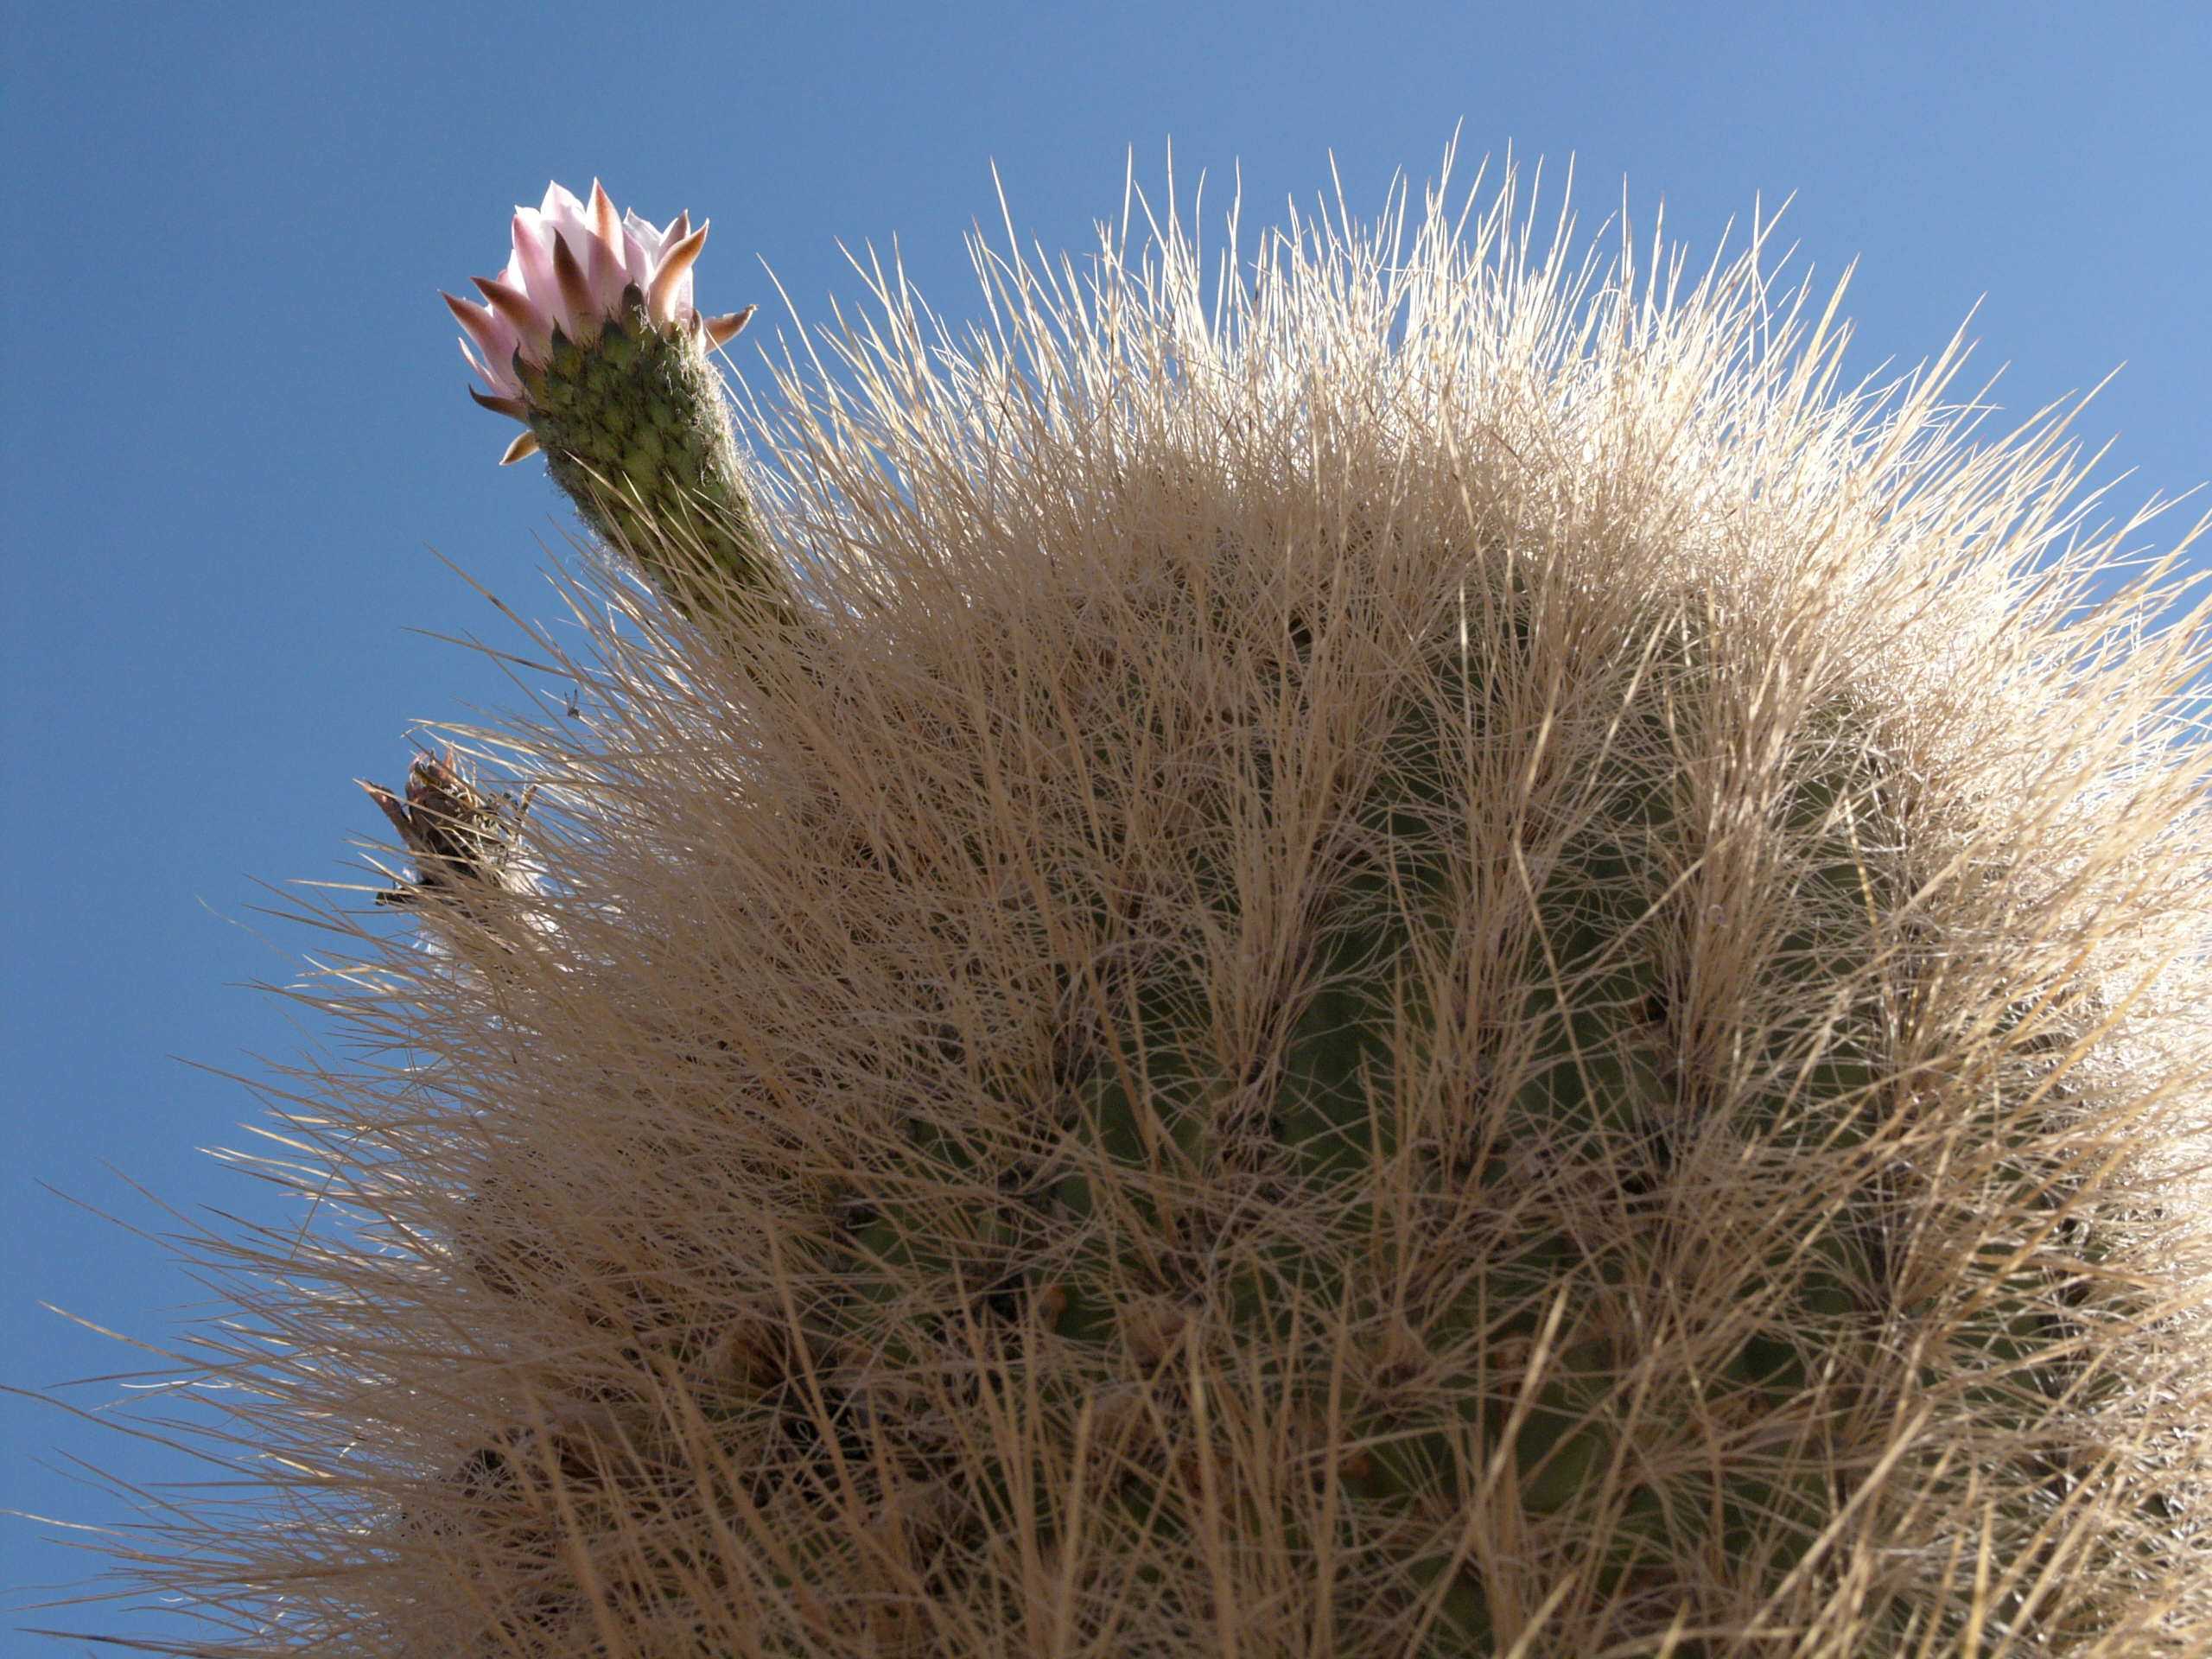

Cactus

A cactus typical of the Chilean desert, part of the natural environment around the ALMA site. This picture was obtained in August 2004.

Credit: ESO